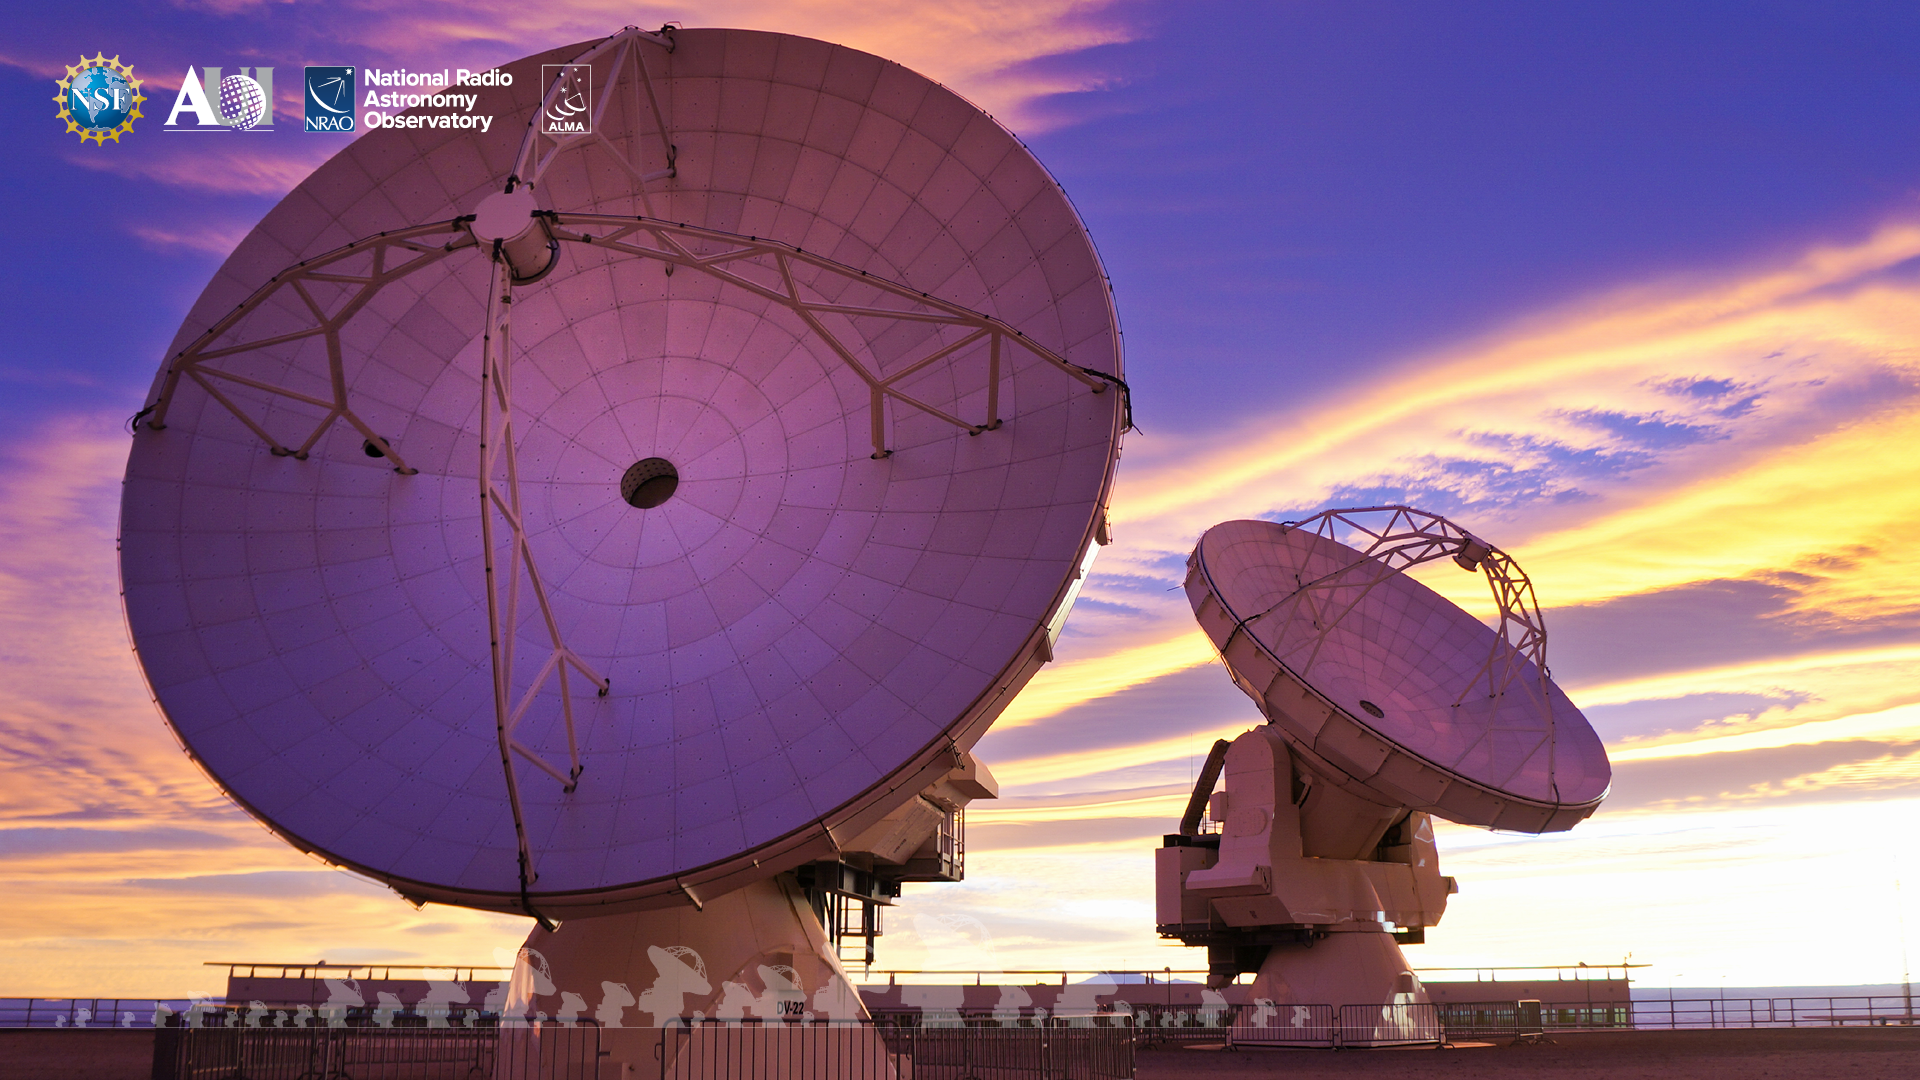

ALMA Background 6

Credit: NRAO/AUI/NSF